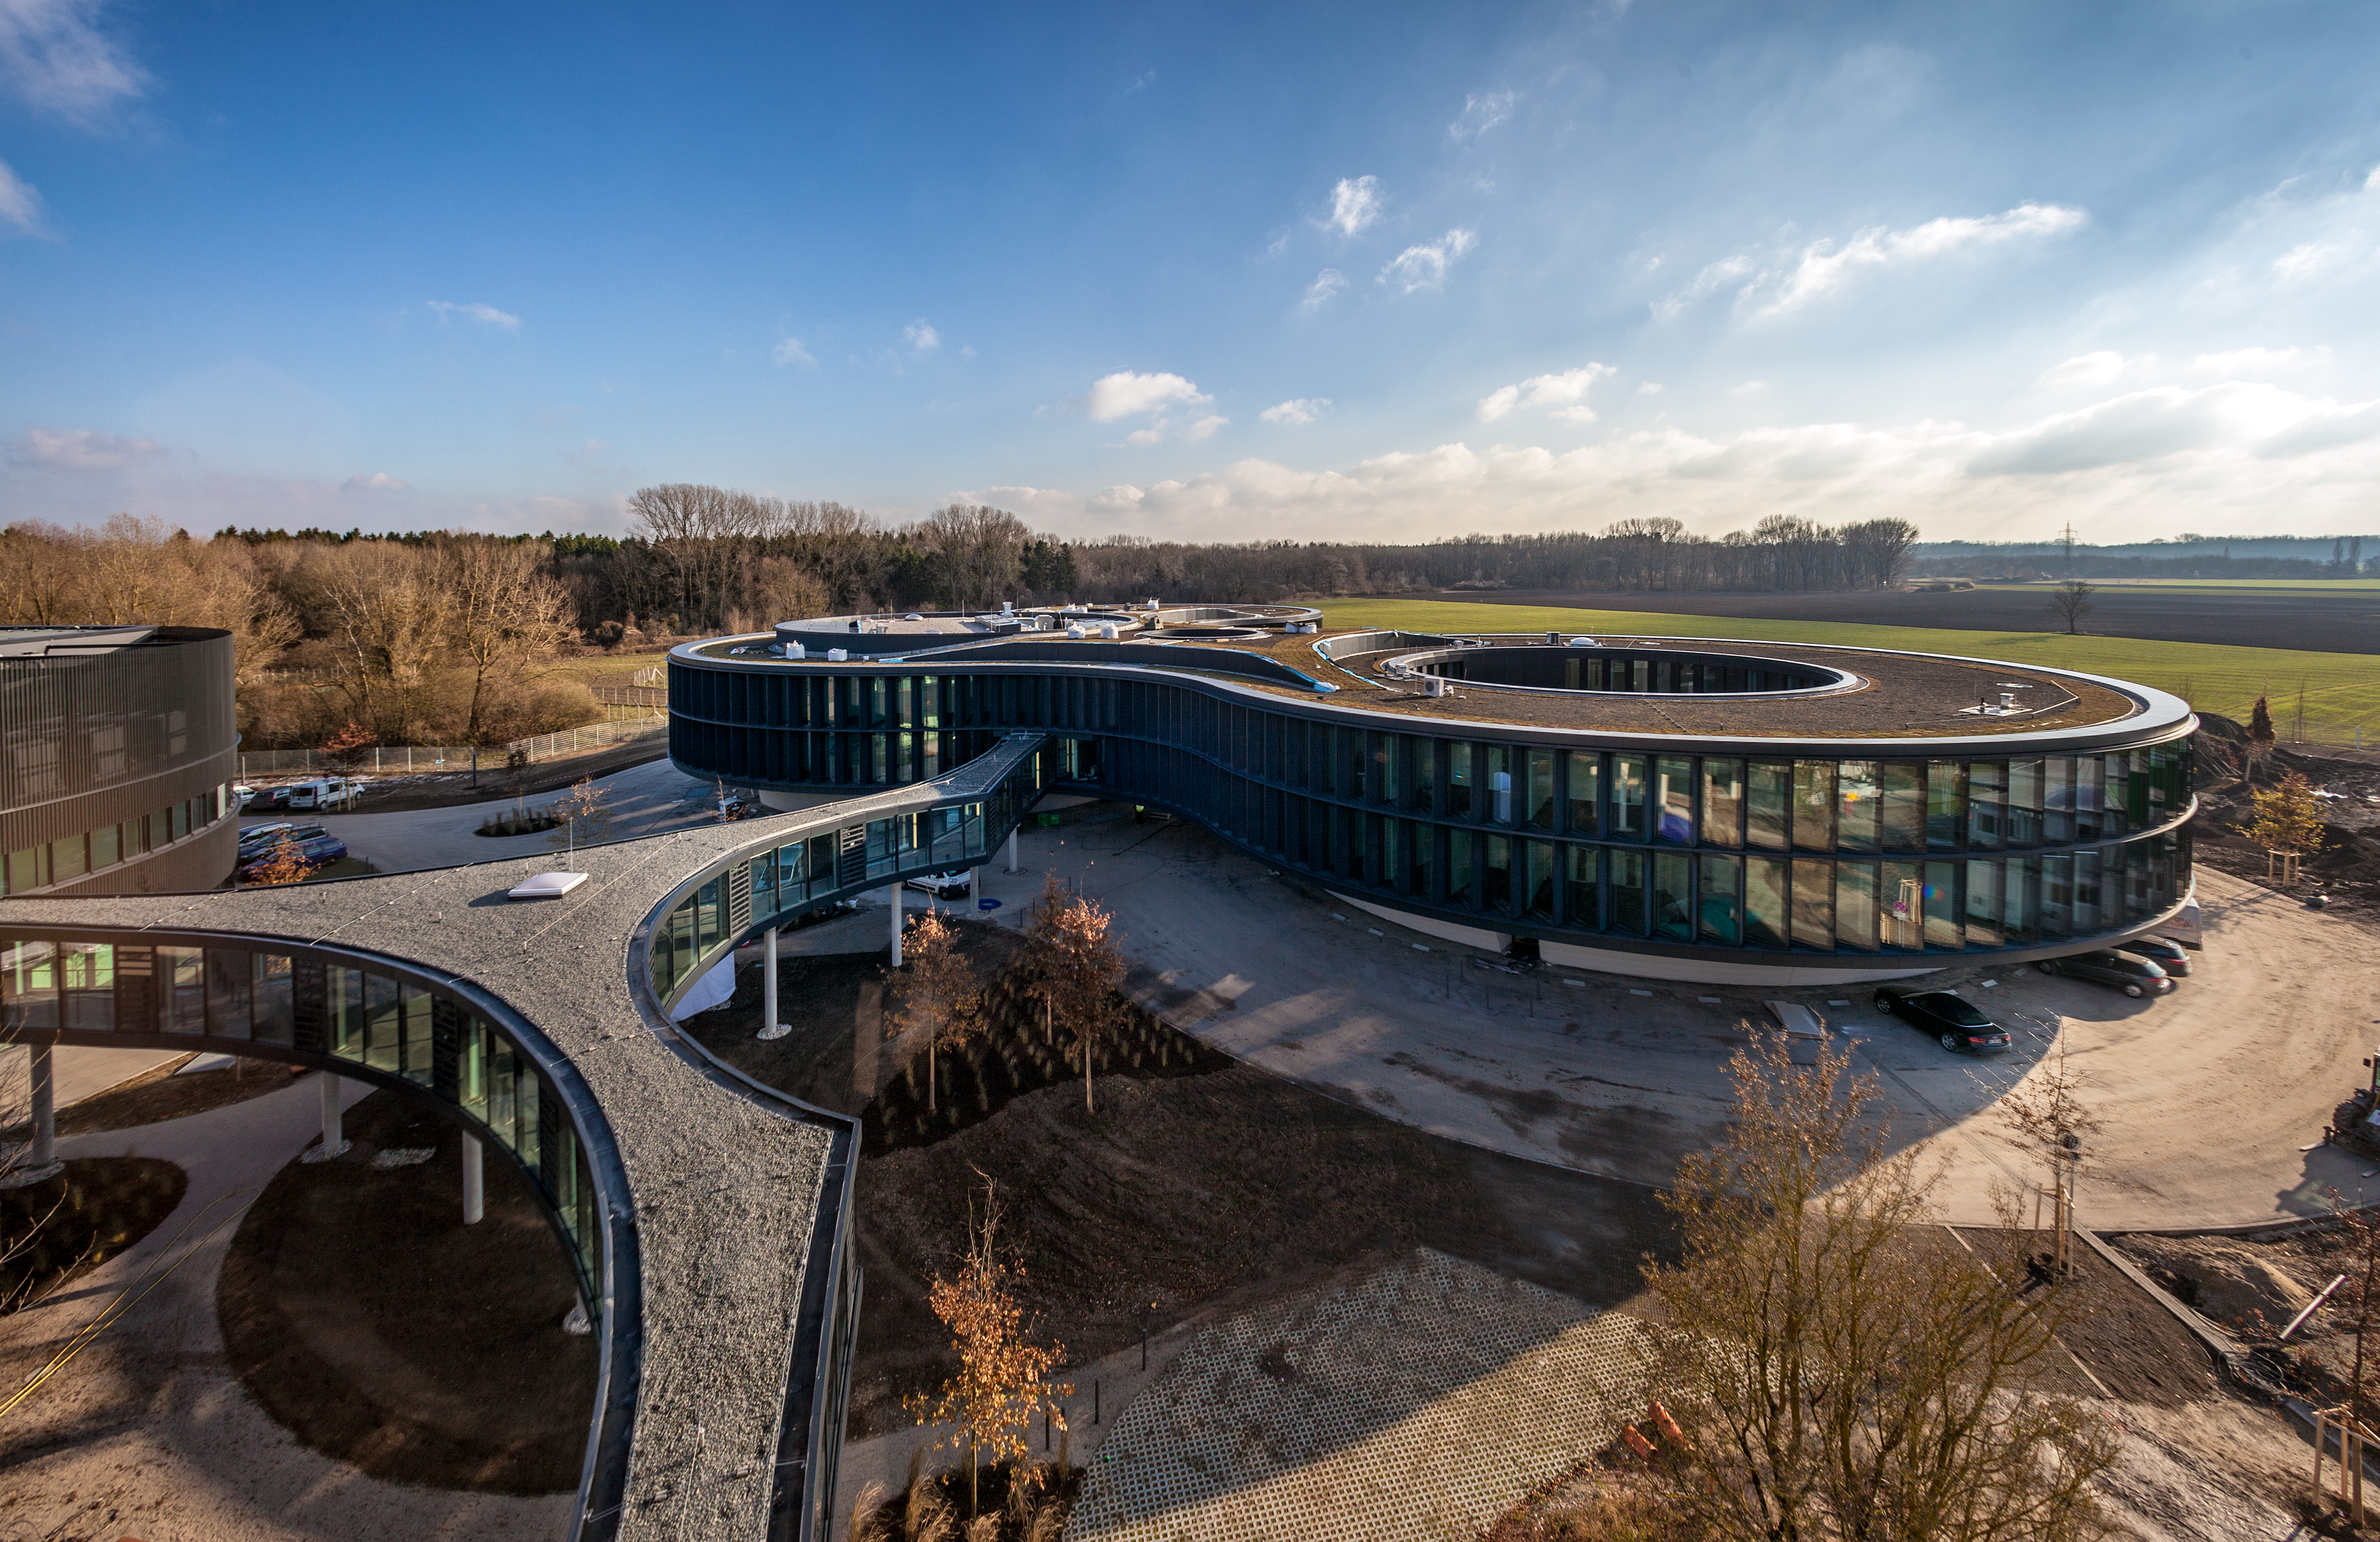

The ESO Headquarters Extension

ESO’s new office and conference building in Garching, together with the technical building, have a total area of 13 200 square metres, which more than doubles the total area of ESO Headquarters. The new buildings, which were inaugurated on 4 December 2013, will strengthen ESO’s presence on the Garching research campus, allowing the organisation to further expand its economic and scientific contribution to the region.

The new extension appears in the centre of the picture, taken from the roof of the current building. Part of the new technical building is seen to the left and the bridge connecting them in the foreground.

Credit: ESO